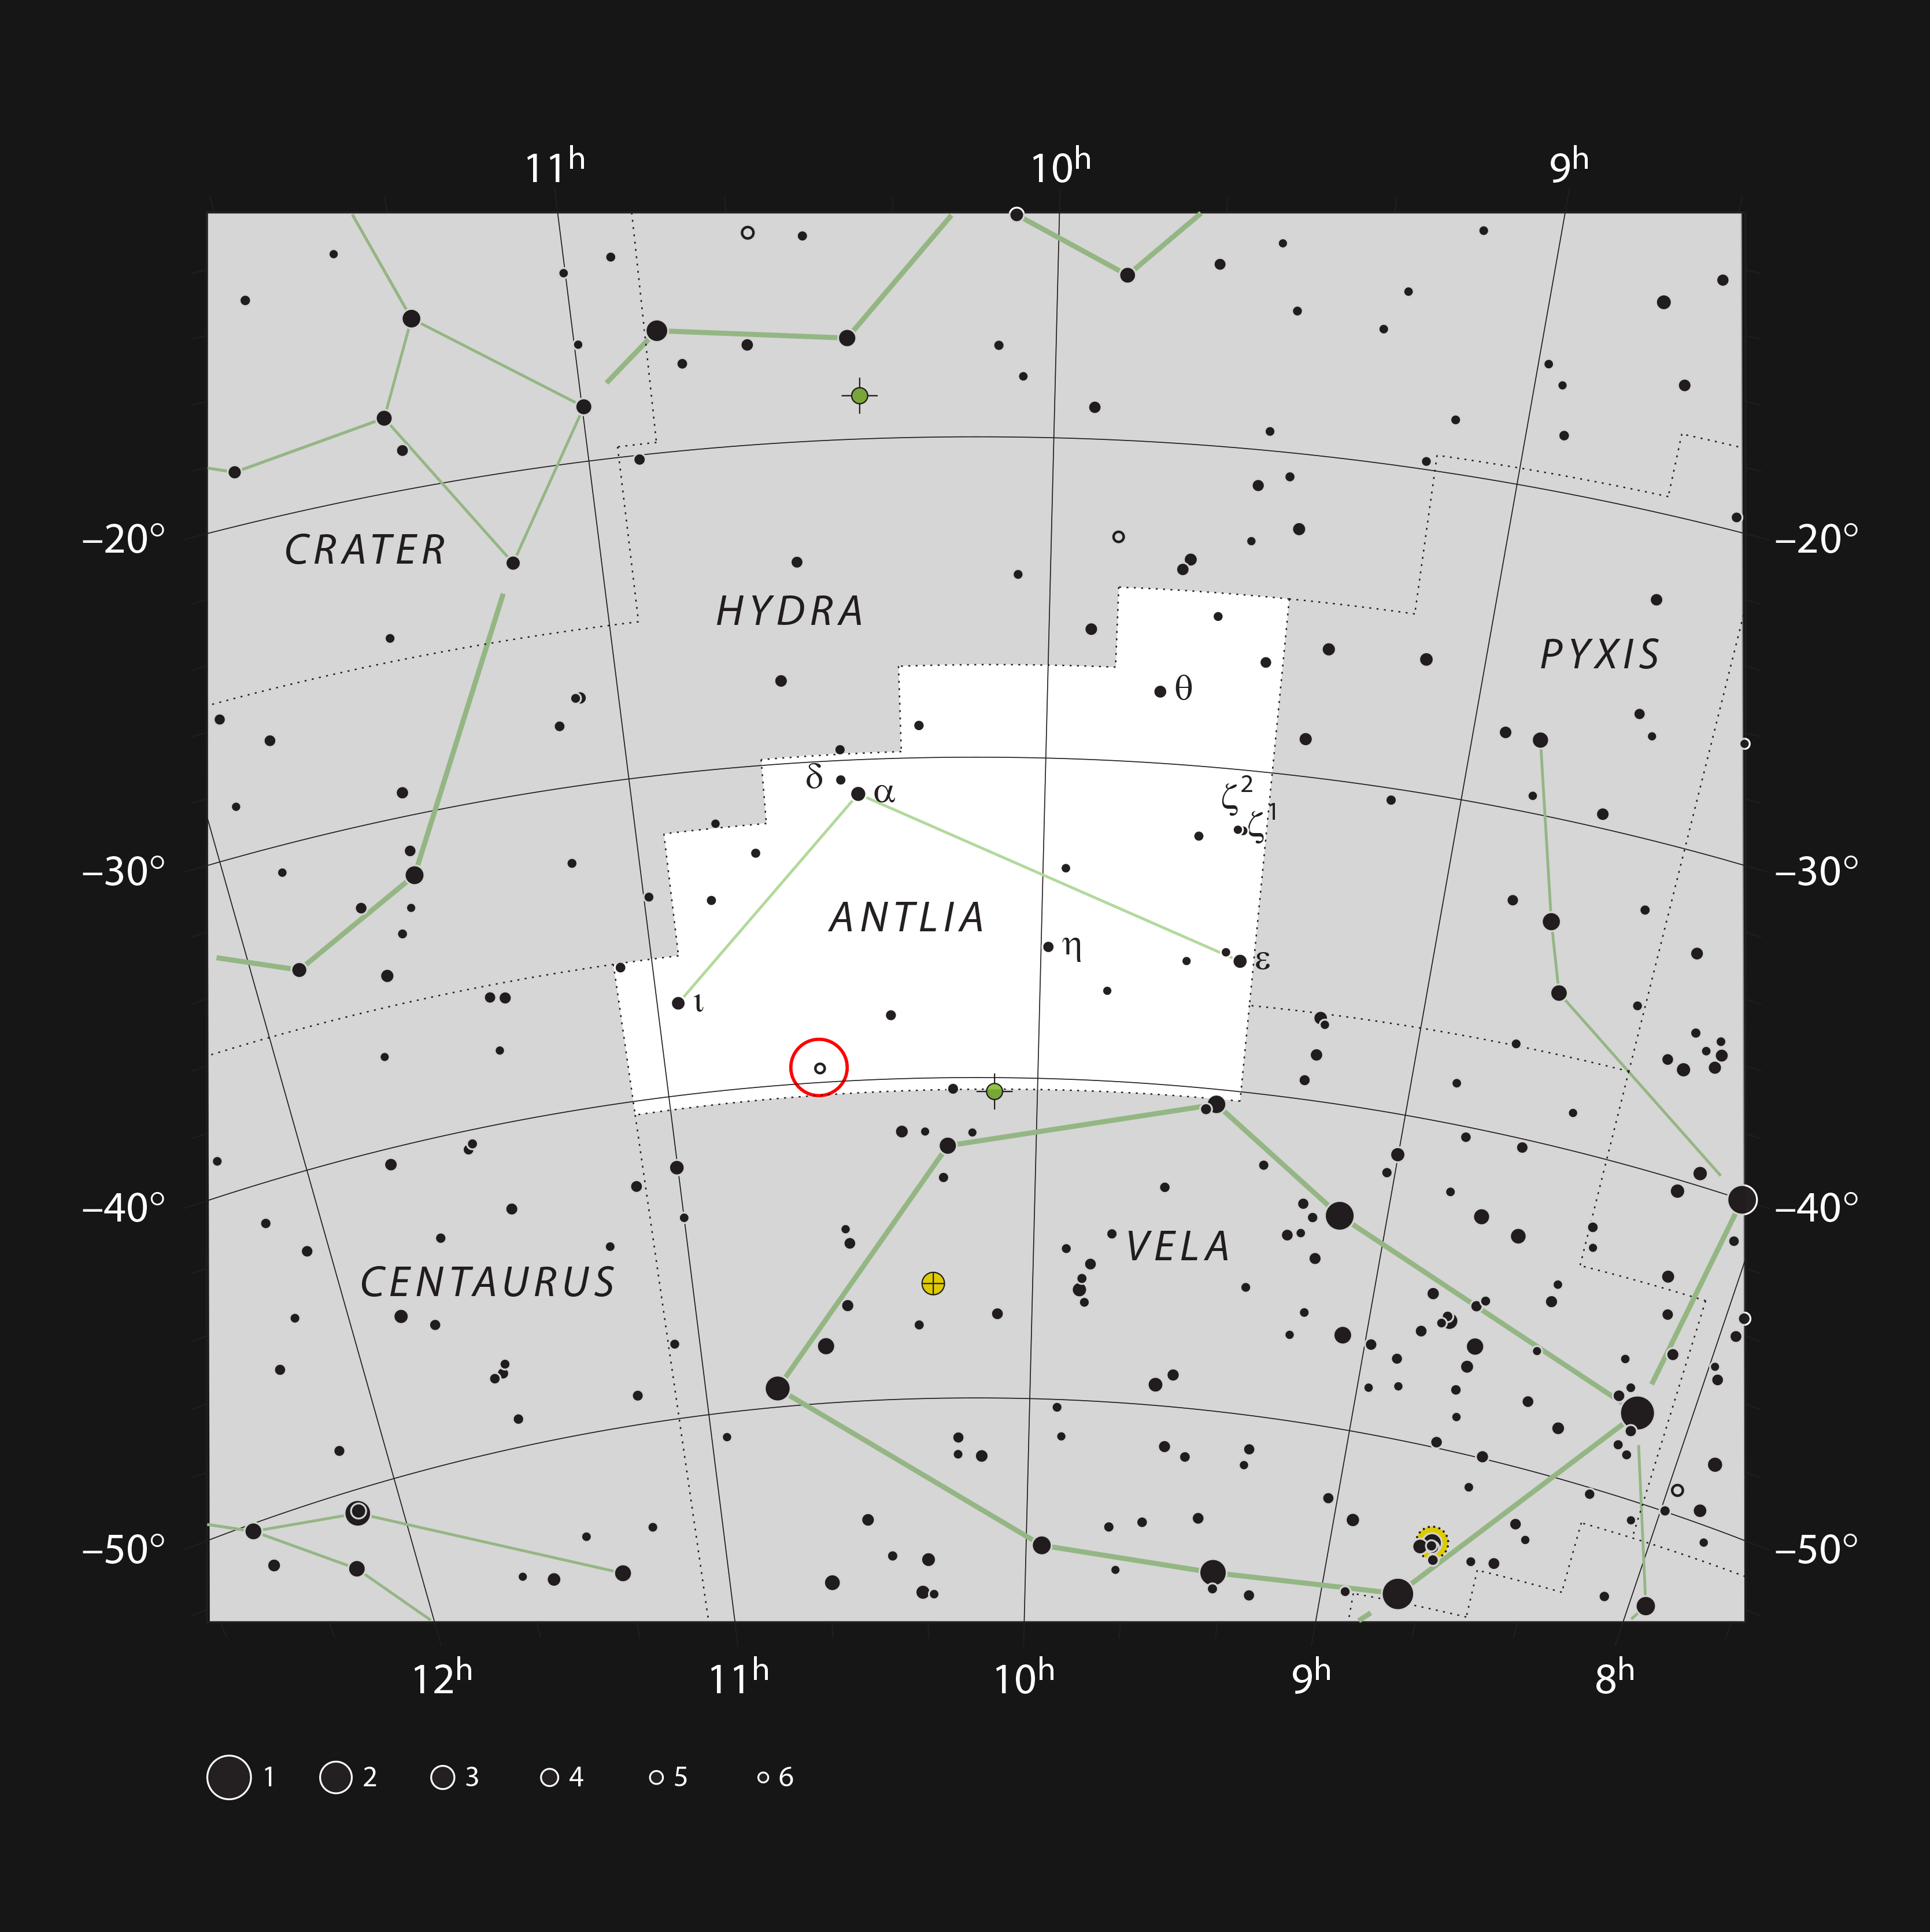

The star U Ant in the constellation of Antlia (The Air Pump)

This chart shows the location of the star U Antliae in the constellation of Antlia (The Air Pump). This very red and variable star can be seen with small binoculars.

Credit: ESO, IAU and Sky & Telescope